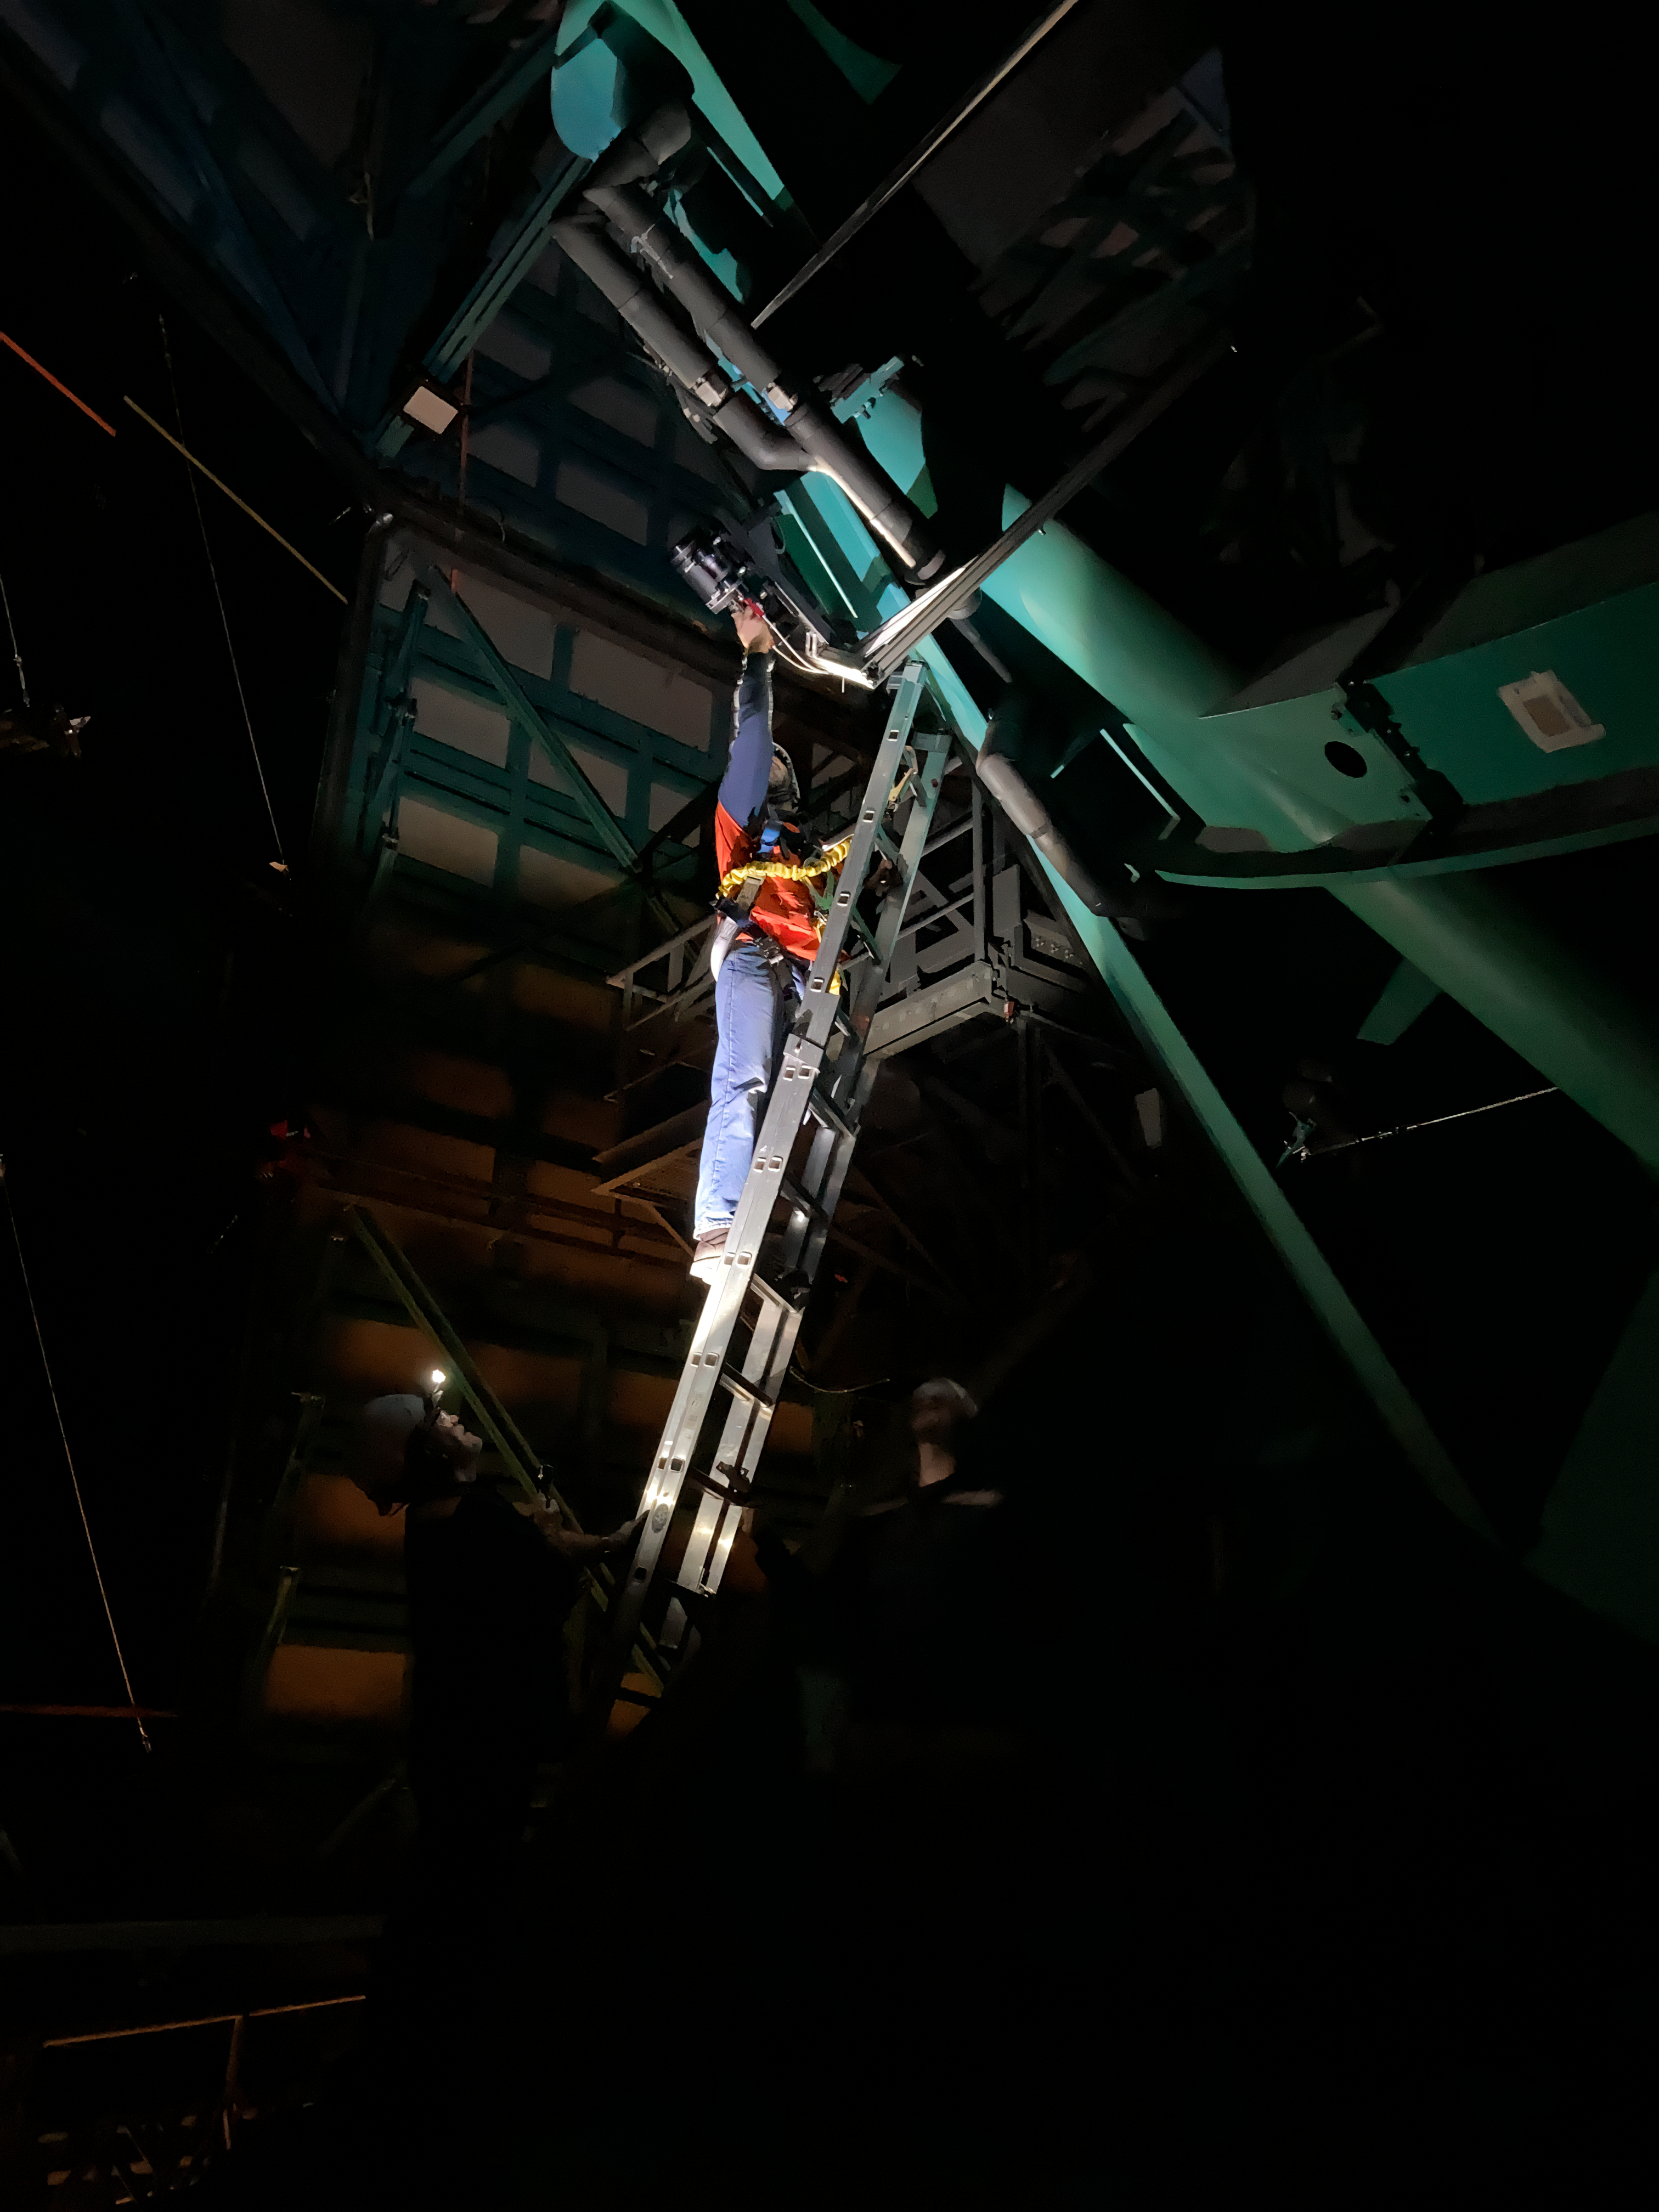

Working with Star Tracker

Brian Stalder works with the Star Tracker on NSF-DOE Vera C. Rubin Observatory.

Credit: RubinObs/NOIRLab/SLAC/NSF/DOE/AURA/C. Walter (Duke Univ.)